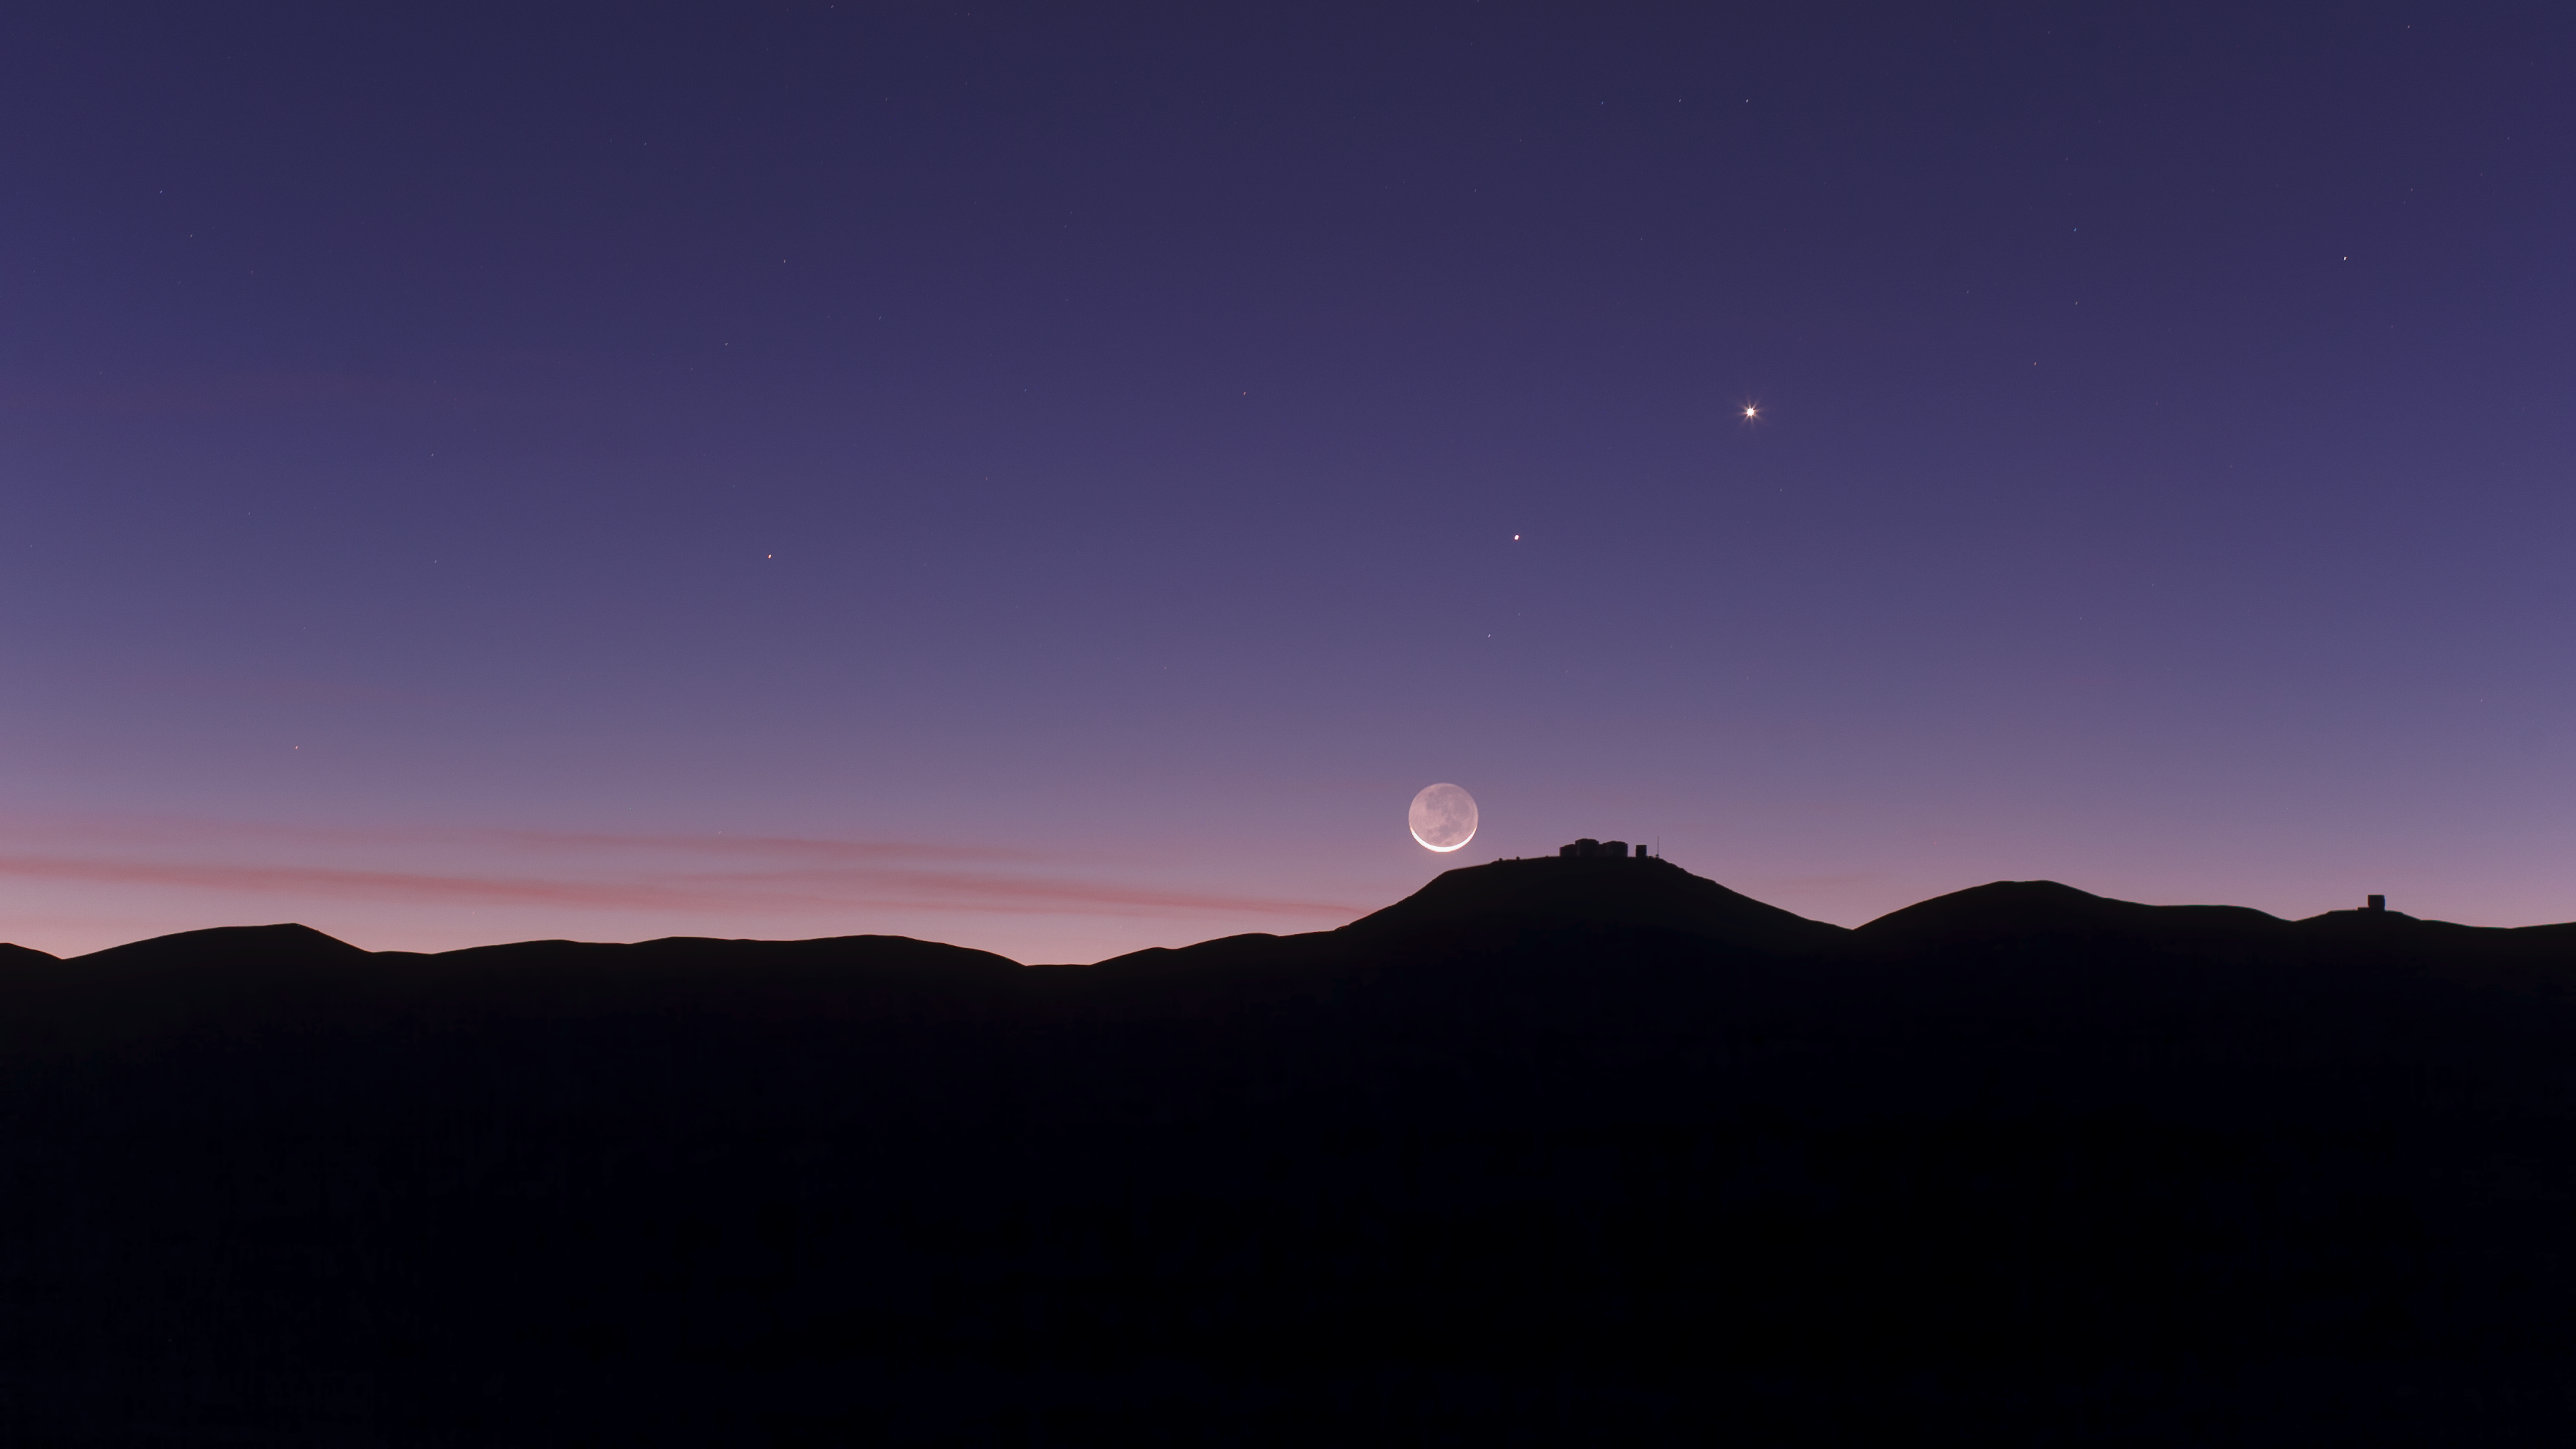

Conjunction seen from Paranal

An astronomical conjunction over Paranal.

Credit: ESO/B. Tafreshi (twanight.org)